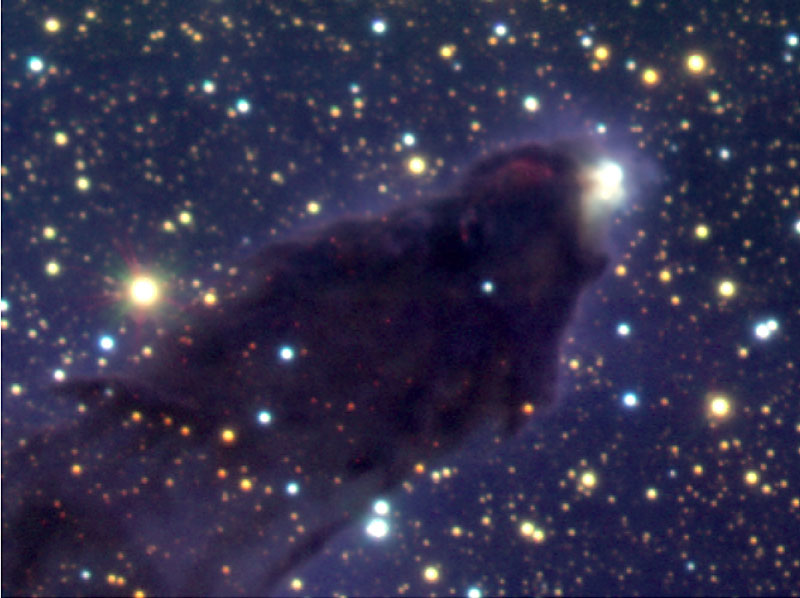

Head of column No. 2 in Eagle Nebula

Enlarged view of the head of Column 2. The bright blue-yellow source embedded in nebulosity near the tip is another young star unseen in the Hubble images: although it appears to be double here, it is in fact just one relatively massive young star surrounding by nebulosity.

Technical information: The region shown measures 1.9 x 2.8 light-years (0.6 x 0.9 pc). The intensity scalings have been adjusted to better show the young stars embedded in the head of each column. North is up and East left.

Credit: ESO/M.McCaughrean & M.Andersen (AIP)